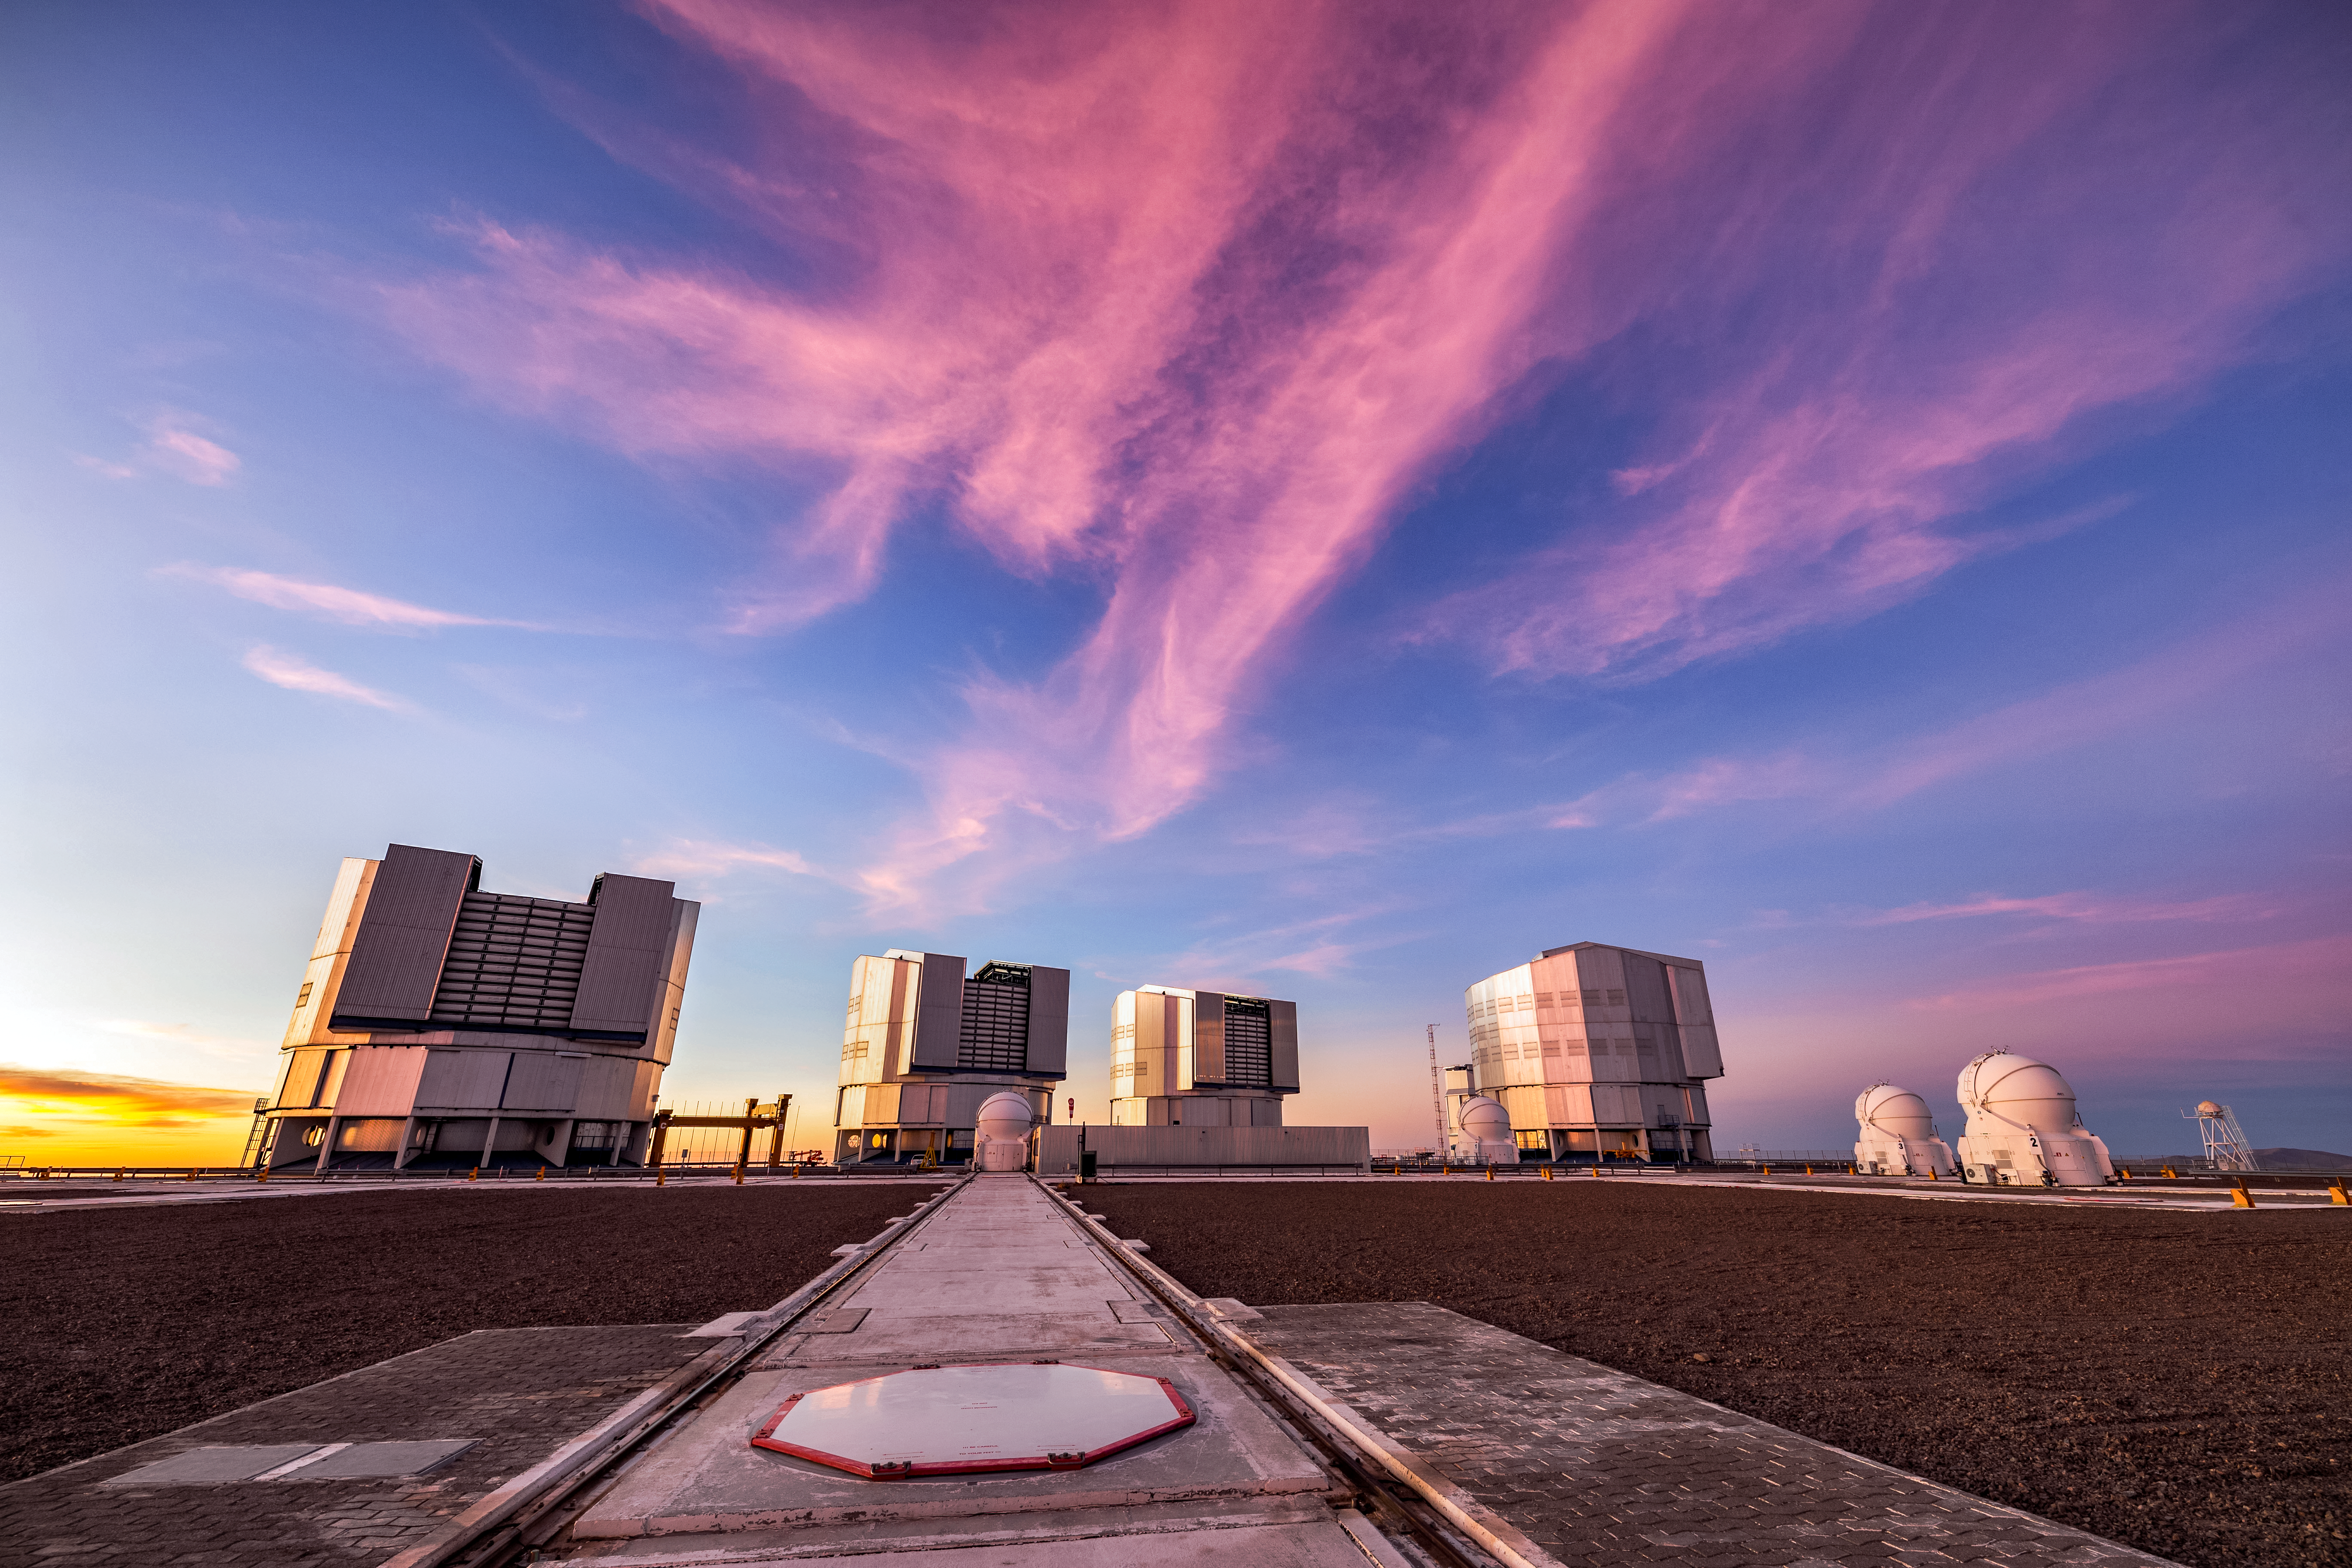

The VLT at Sunset

The Very Large Telescope (VLT) is located at Paranal Observatory in the remote Atacama Desert of northern Chile. The VLT is one of the most advanced ground-based telescopes on Earth.

Credit: ESO/S. Goebel